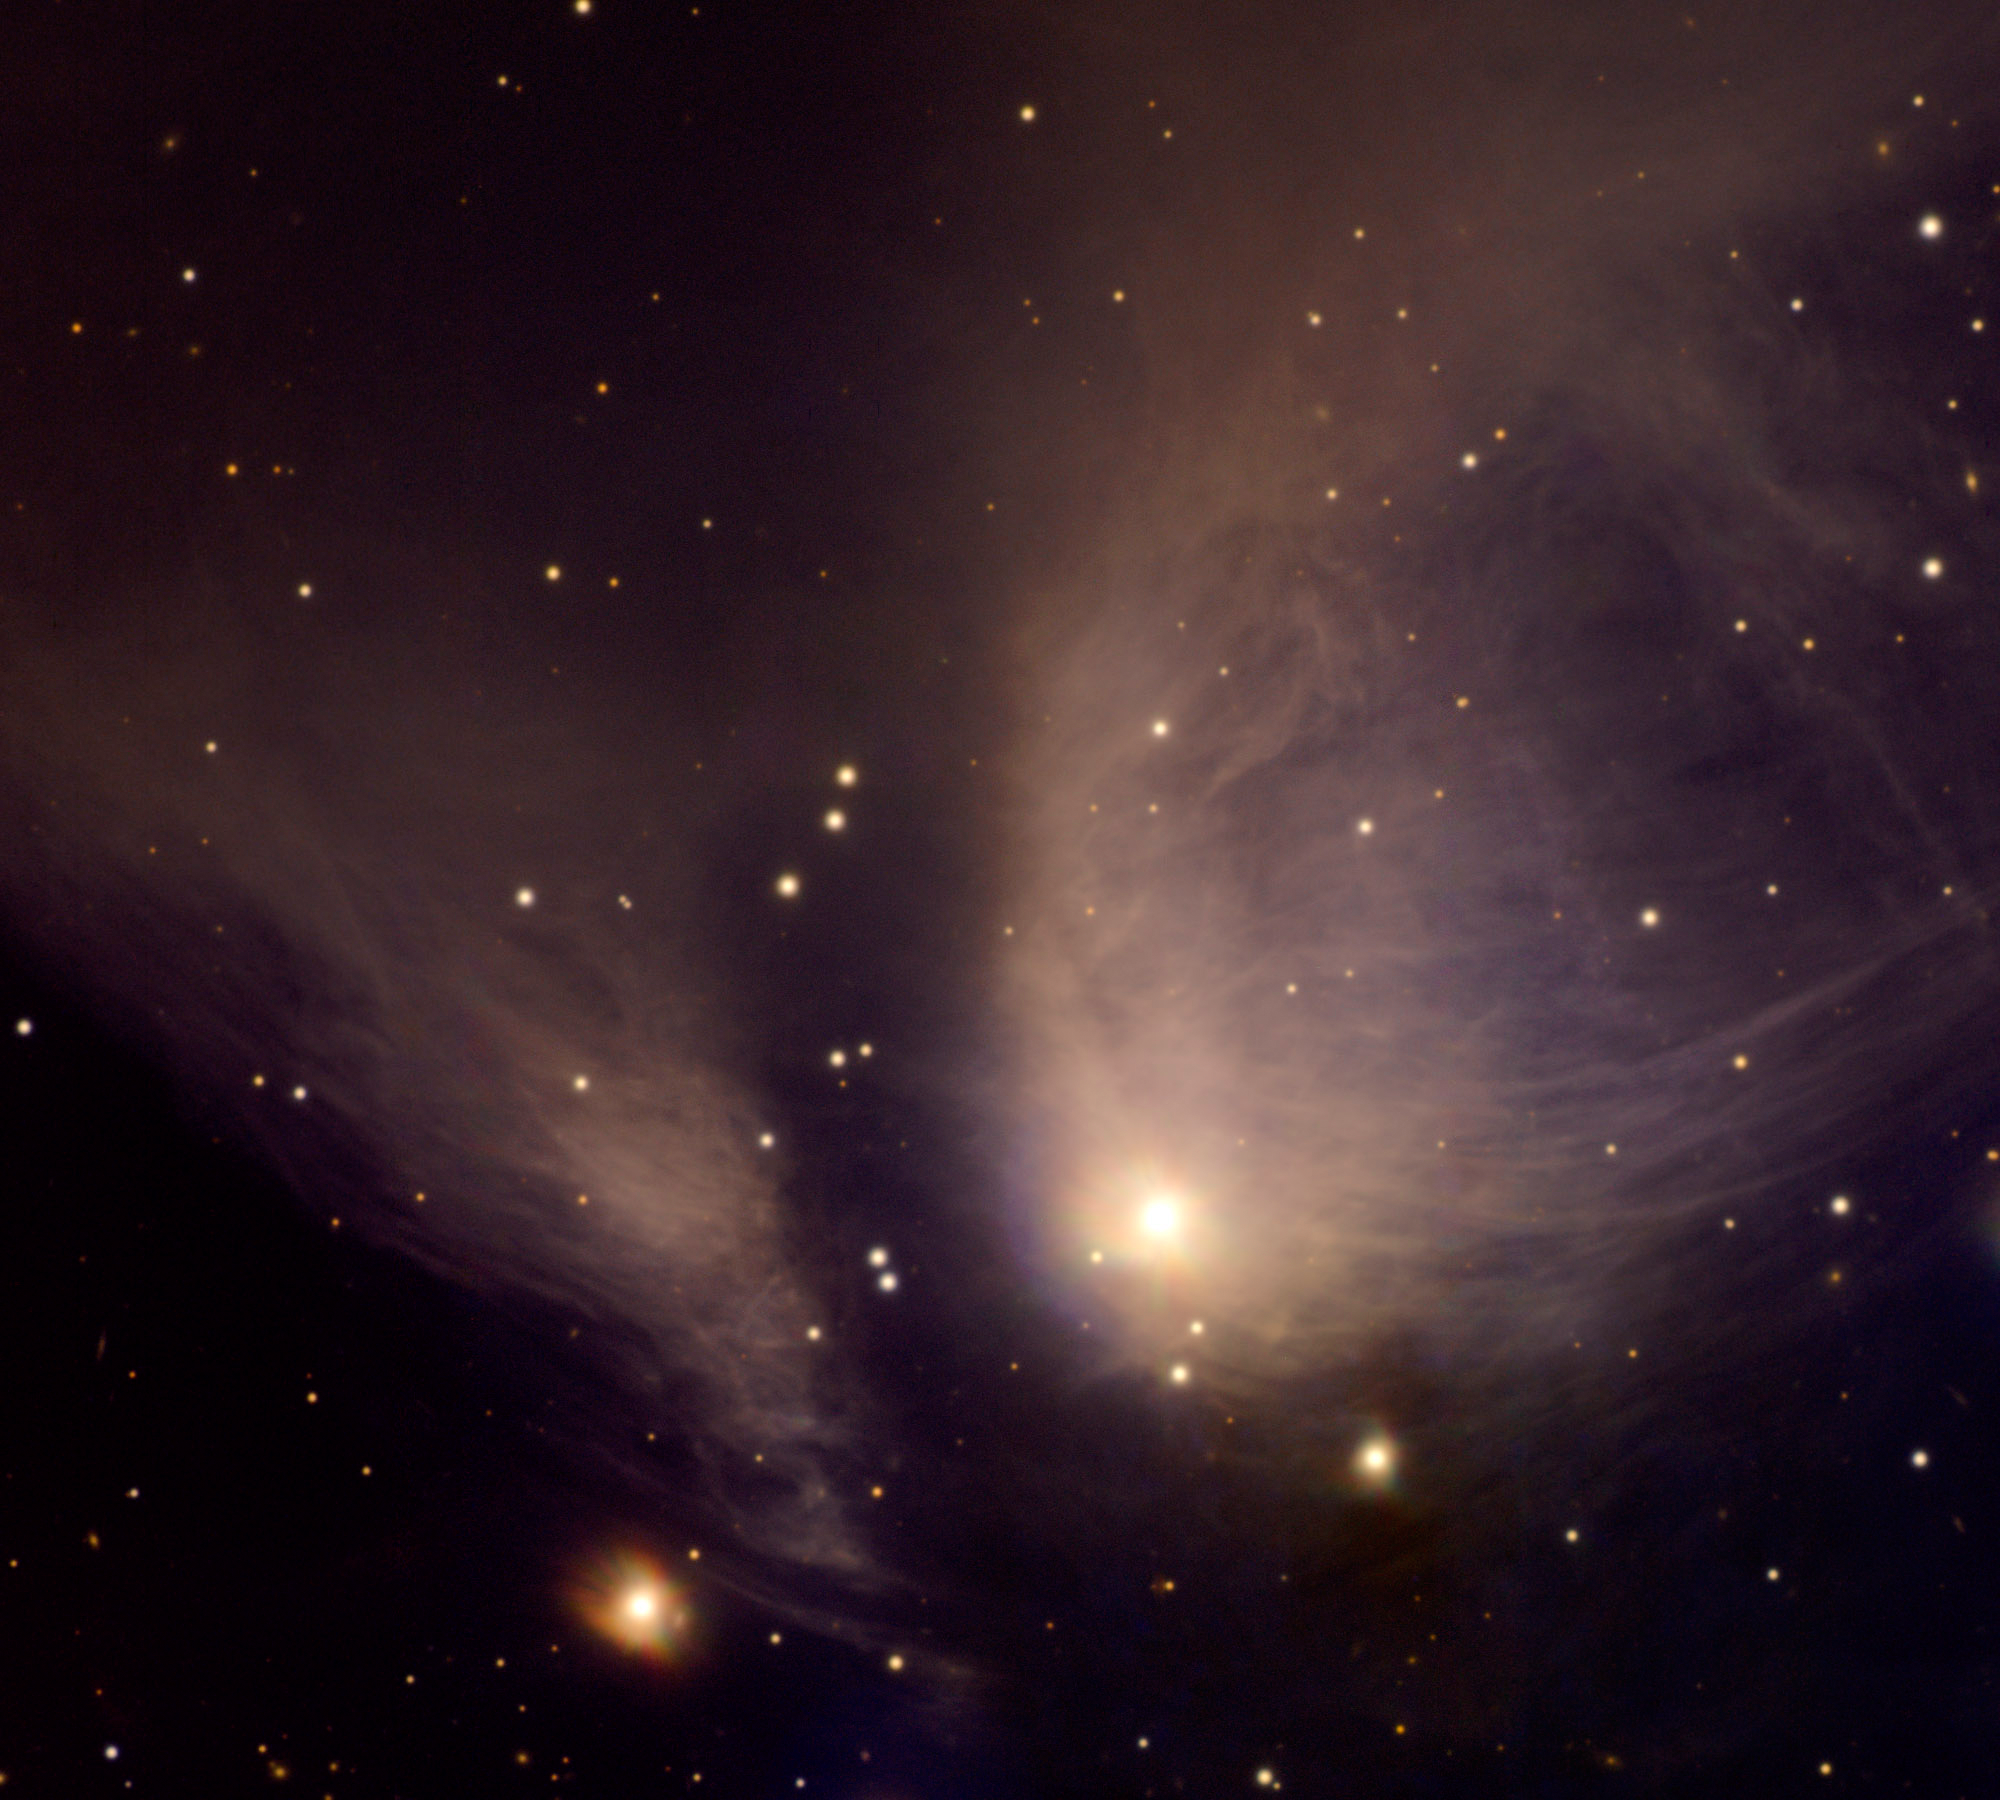

RY-Tau

Gemini North image of stellar nursery RY Tau was imaged by the Gemini Multi-Object Spectrograph (GMOS) as part of a Canadian contest for amateur astronomers. The image reveals tremendous detail in the wispy remains of the gas cloud that formed the bright star at bottom/center. This system is approximately 140 parsecs (450 light years) away, and spans about 2/3 of a light year. The central star is a variable star that ranges between visual magnitudes 9 and 11 over an irregular period of time.

Credit: International Gemini Observatory/Club d’astronomie de Dorval/Stephanie Cote, Herzberg Institute of Astrophysics/Travis Rector, University of Alaska, Anchorage